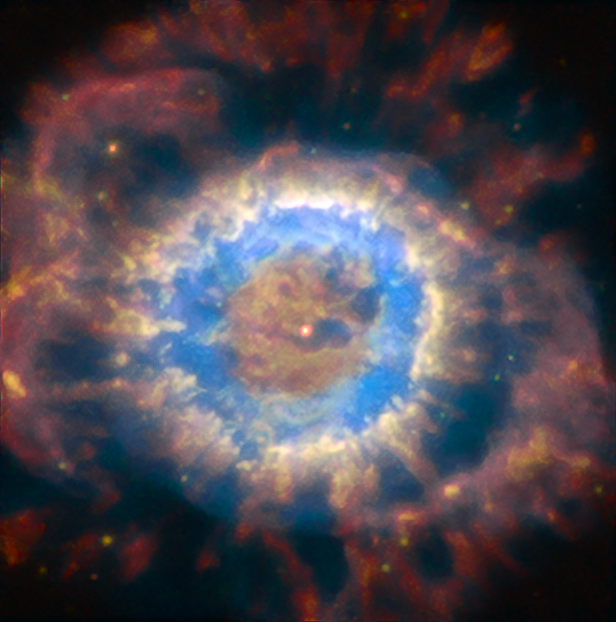

NGC 6369

Known as the Little Ghost Nebula, NGC 6369 is a planetary nebula in the constellation Ophiuchus, the serpent-bearer. The nebula is relatively faint with an apparent magnitude of 12.9 and the clear detail of this image shows the power of the AOF-equipped MUSE instrument of the VLT. The white dwarf star is clearly visible in the middle of the nebular gas, which is expanding out in rings.

Credit: ESO/P. Weilbacher (AIP)